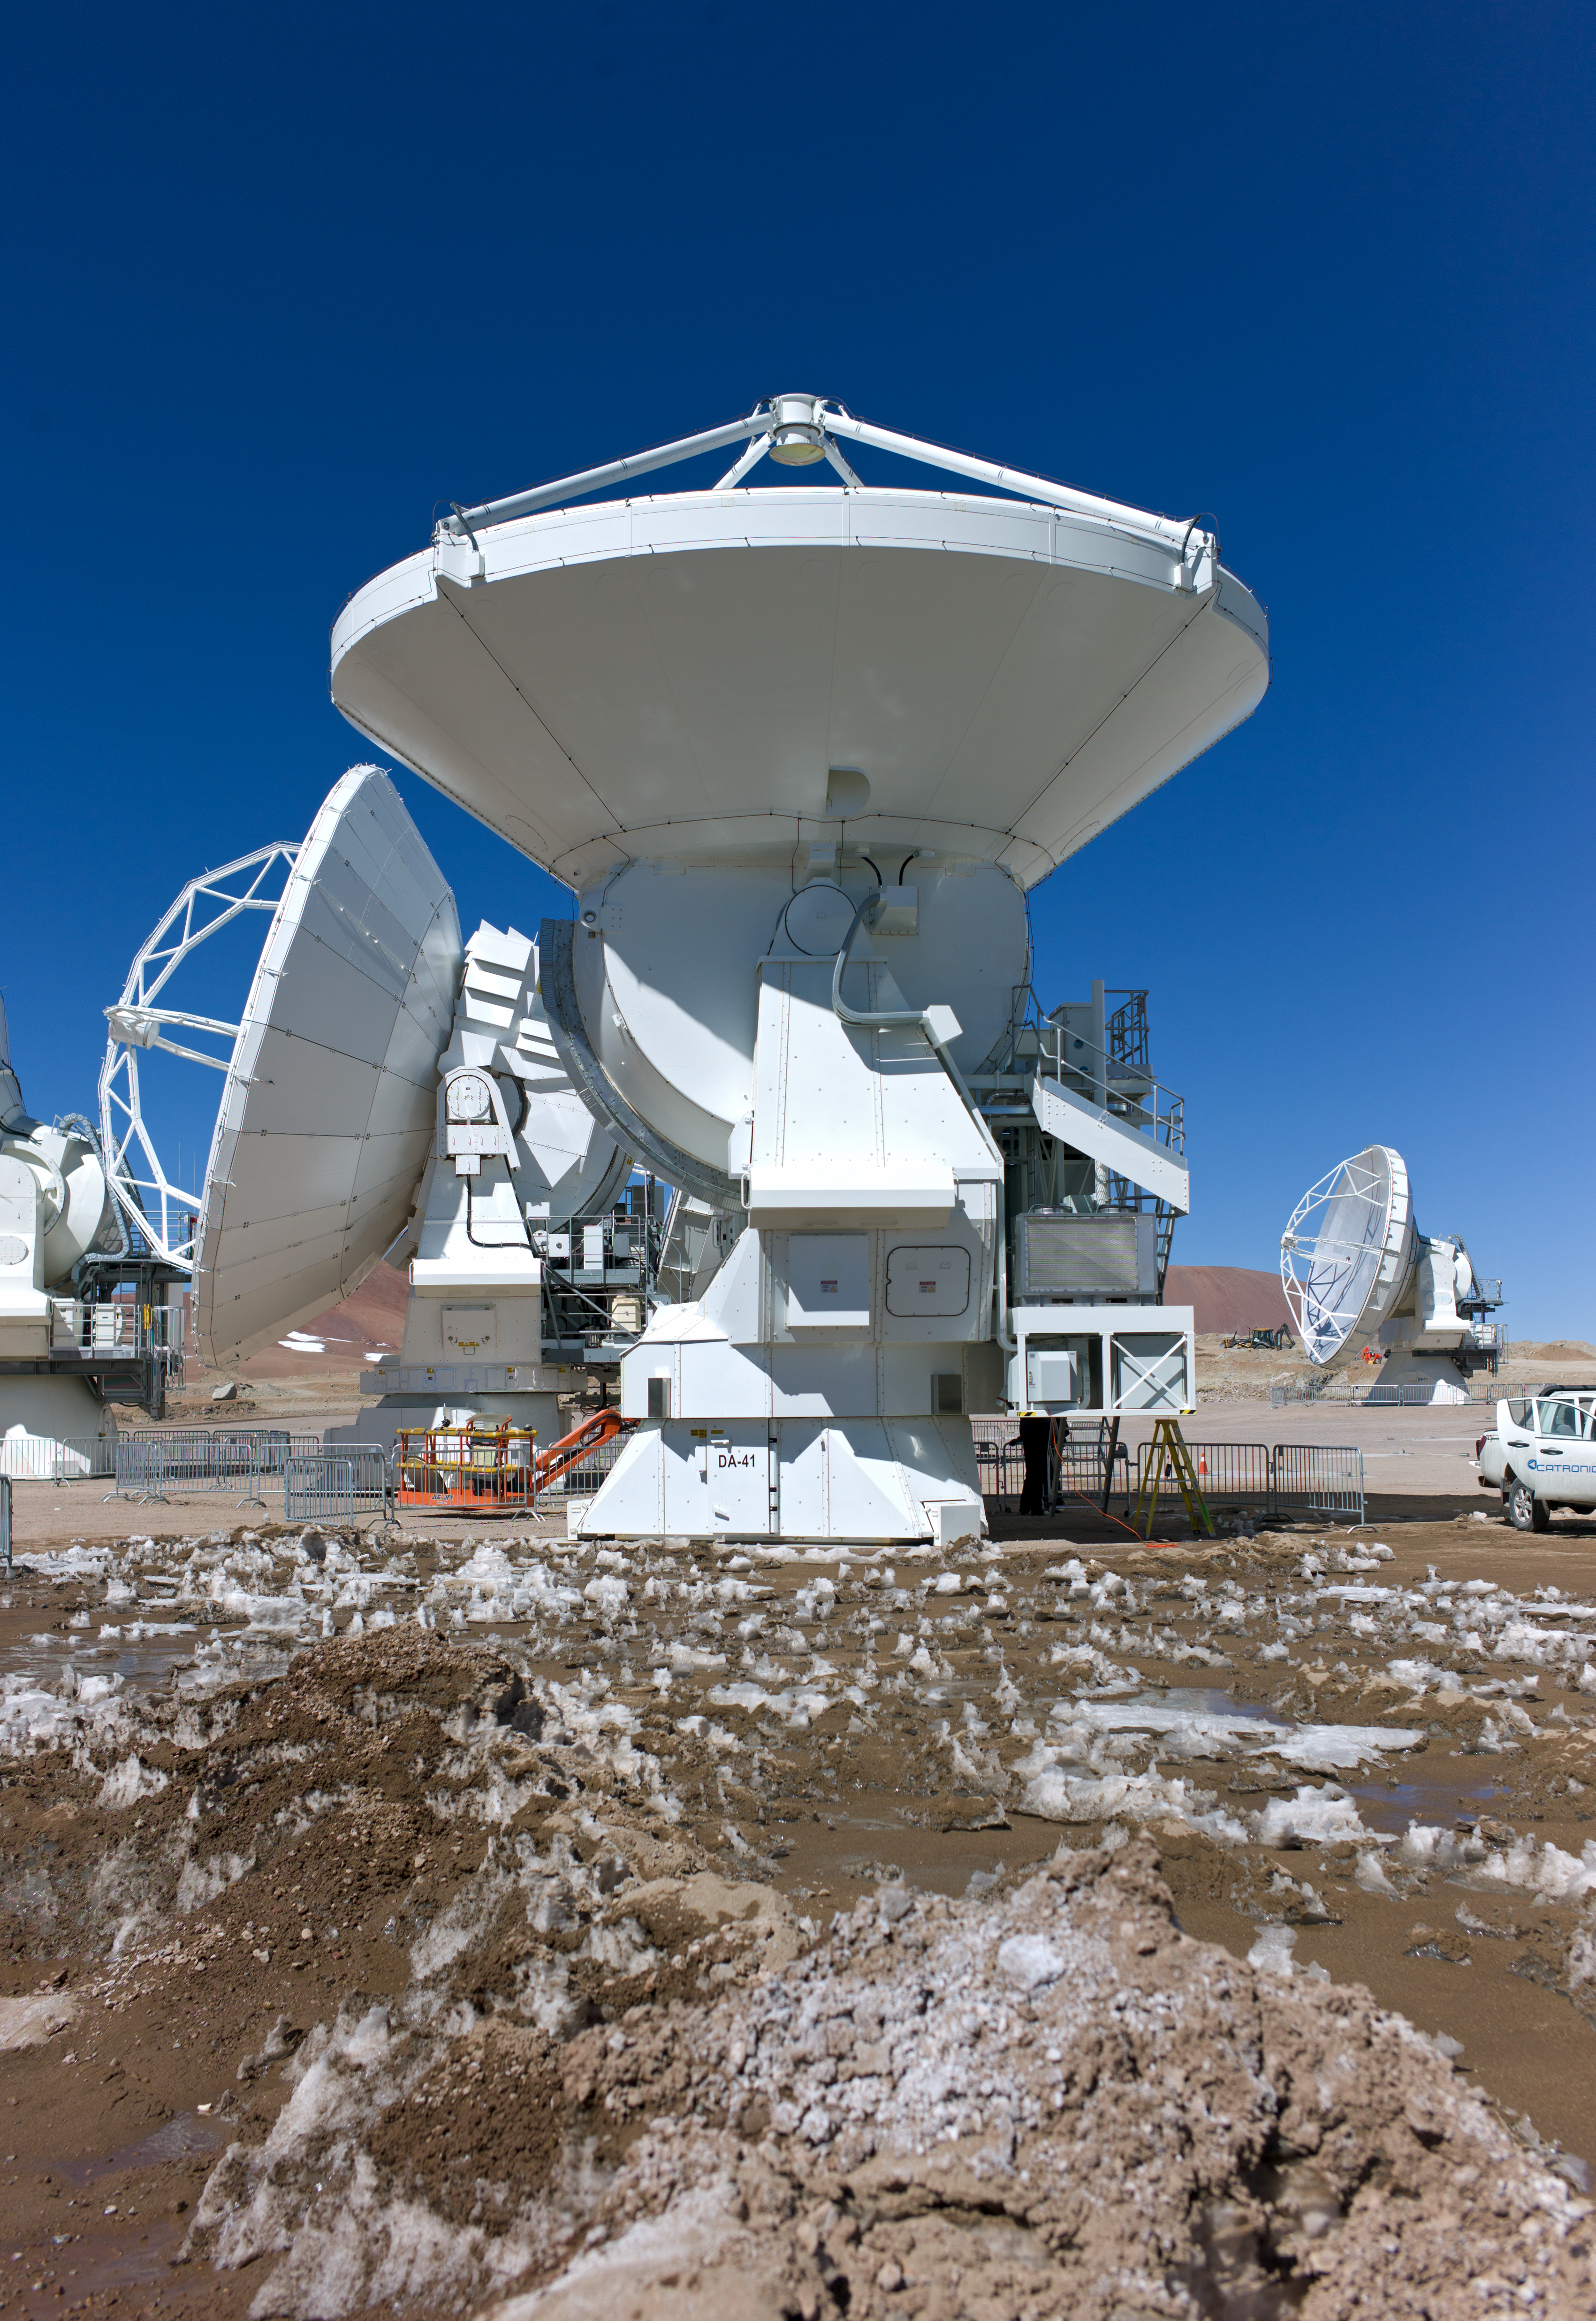

Testing ALMA antennas

ALMA antennas at the Array Operations Site at 5000 metres altitude.

Credit: ESO